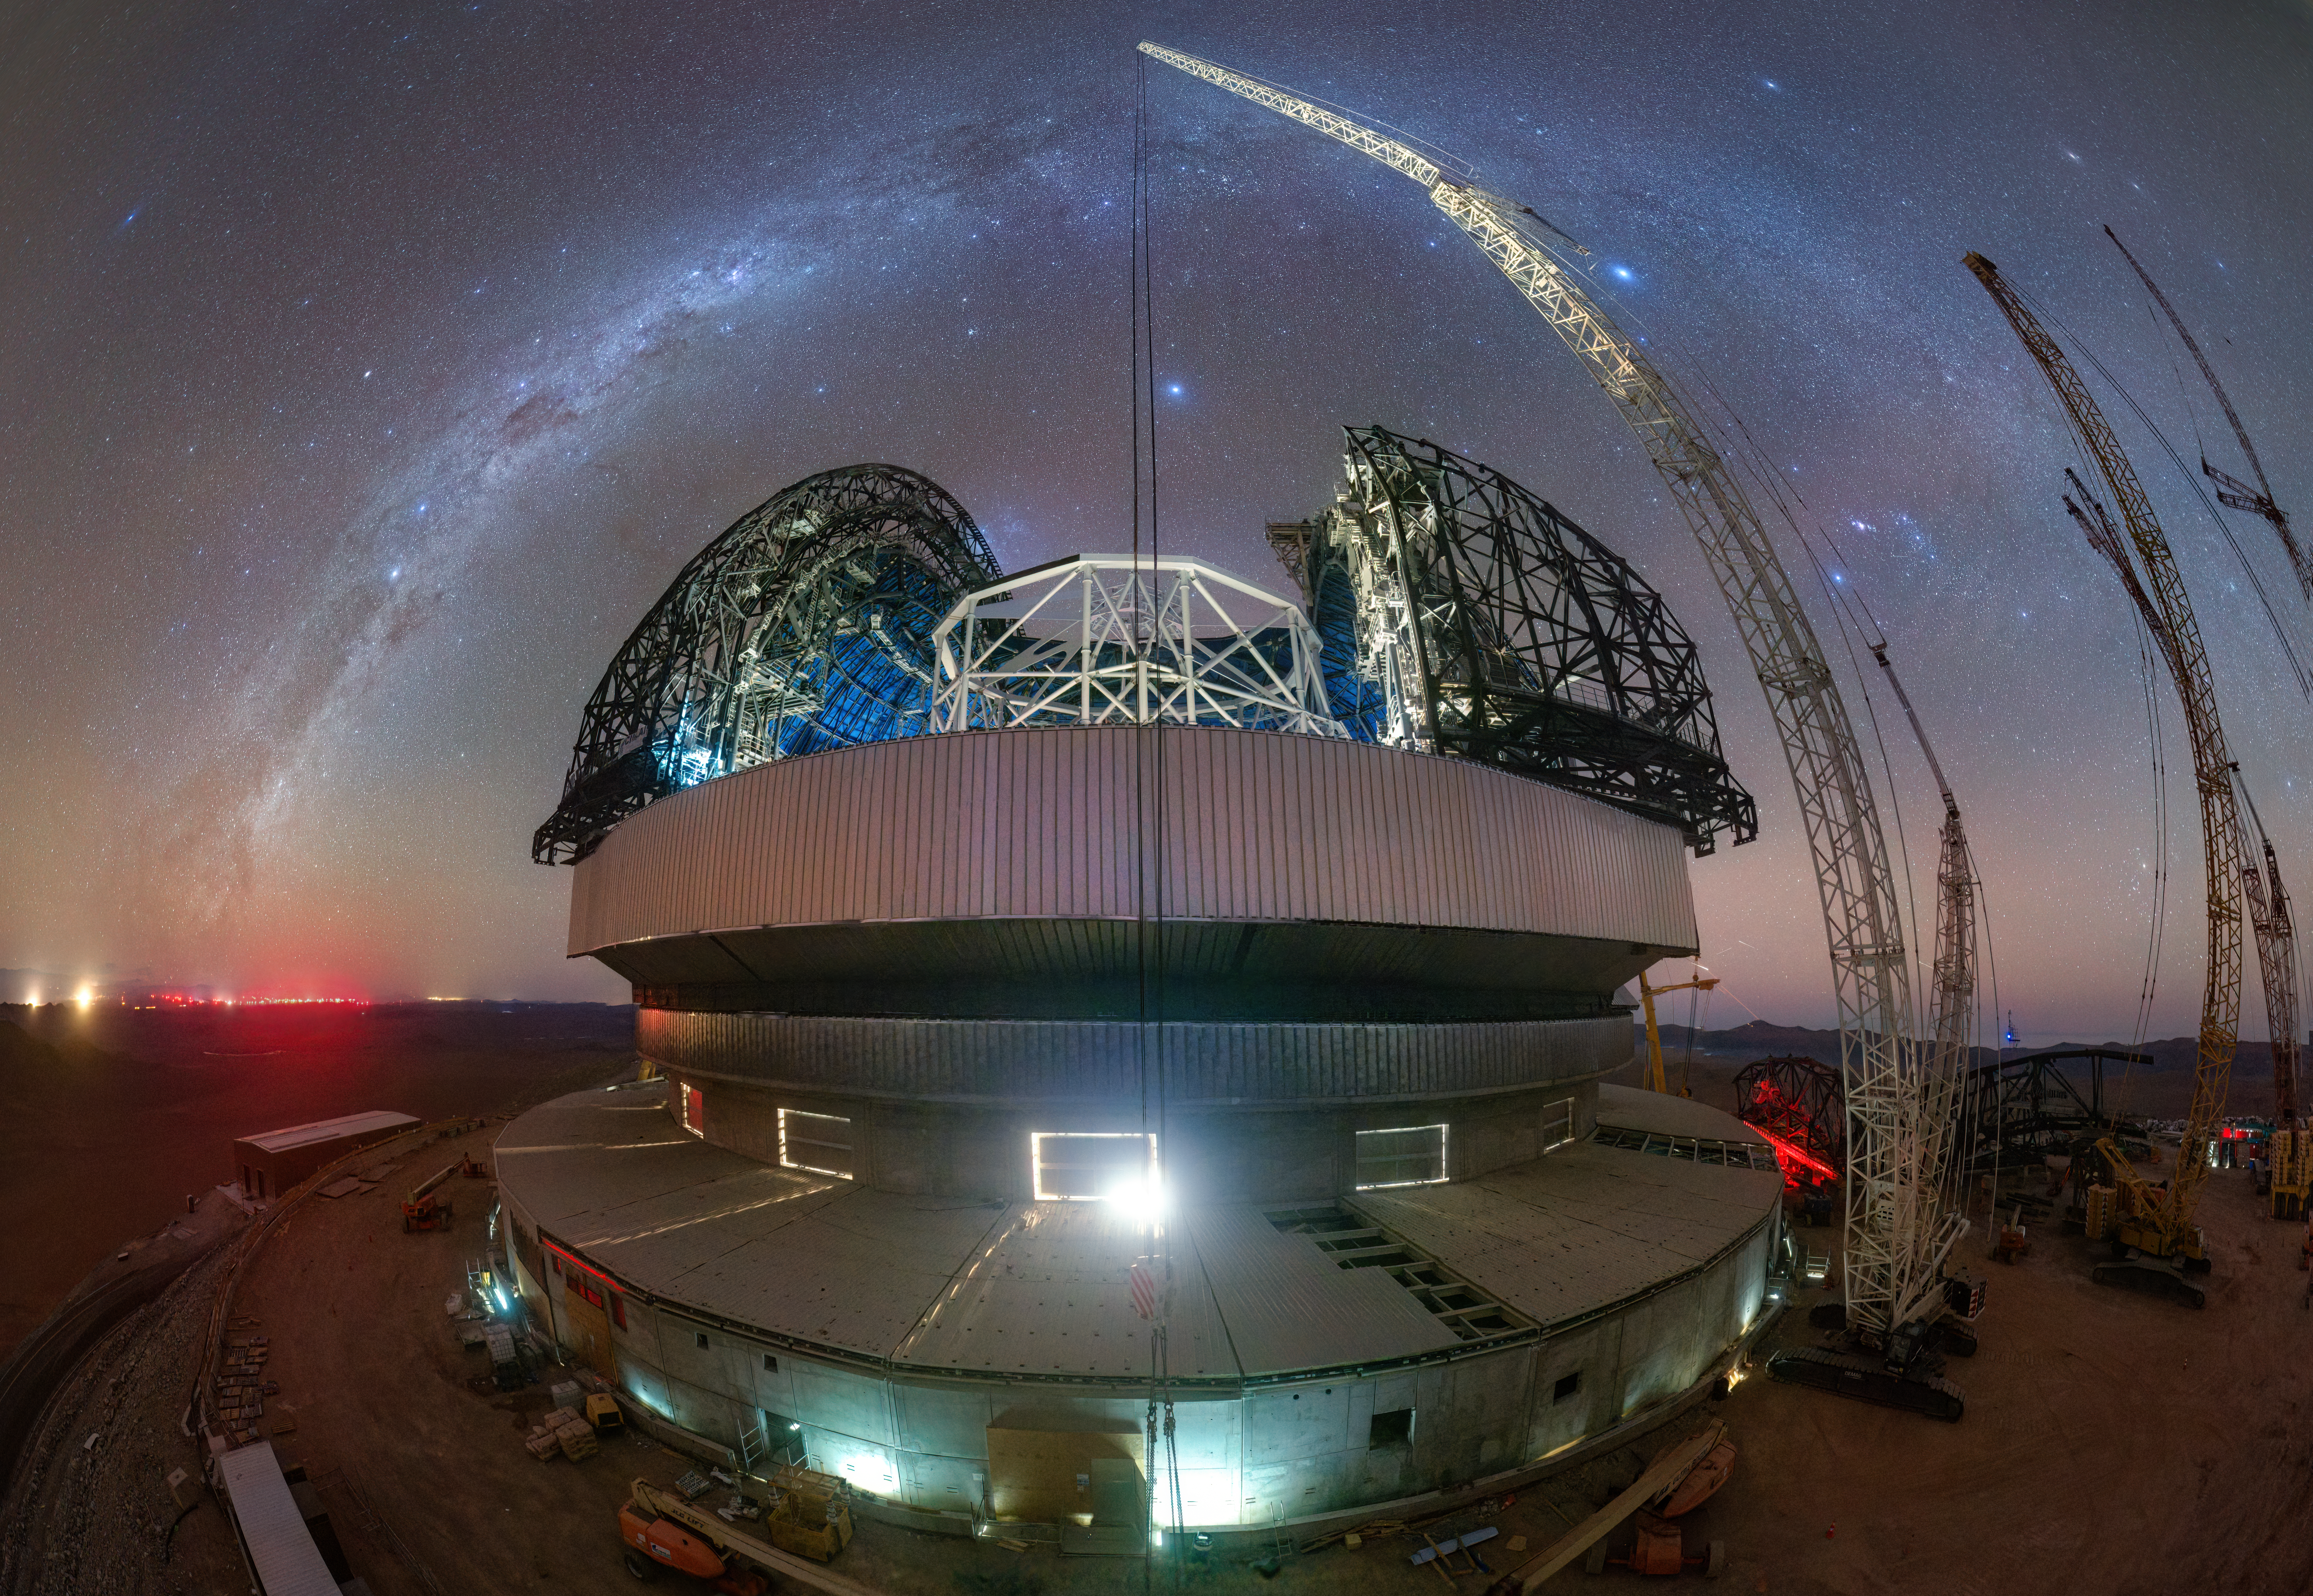

Fishing for the ELT

In today’s Picture of the Week, we're checking up on the progress on ESO’s Extremely Large Telescope (ELT), lit up here by the flowing river of the Milky Way. In this wide-eye image, the dangling line of a crane splits the photo in half, cast down like an enormous fishing rod hoping to catch more building materials. Peeking through the dome is the white frame of the telescope's main structure, surrounded by the skeletal doors, that once complete will protect the telescope’s mirrors and optical equipment within from the elements in the Atacama Desert.

This image was taken with one of our live webcams, placed in all our observatories, which provide a chance to watch our ground-based facilities in action. From images like this one, it can be hard to understand the true scale of this gigantic telescope, but once completed the dome will reach a height of 80 metres, about the height of the Big Ben without the spire! You can even see how much the building has already grown by comparing it to the two smaller crane trucks parked at the bottom of the image.

While the ELT will be the biggest eye on the sky, our eyes will be glued to these webcams in the starry Atacama Desert, which we hope make you feel almost as if you’re actually there.

Credit: ESO